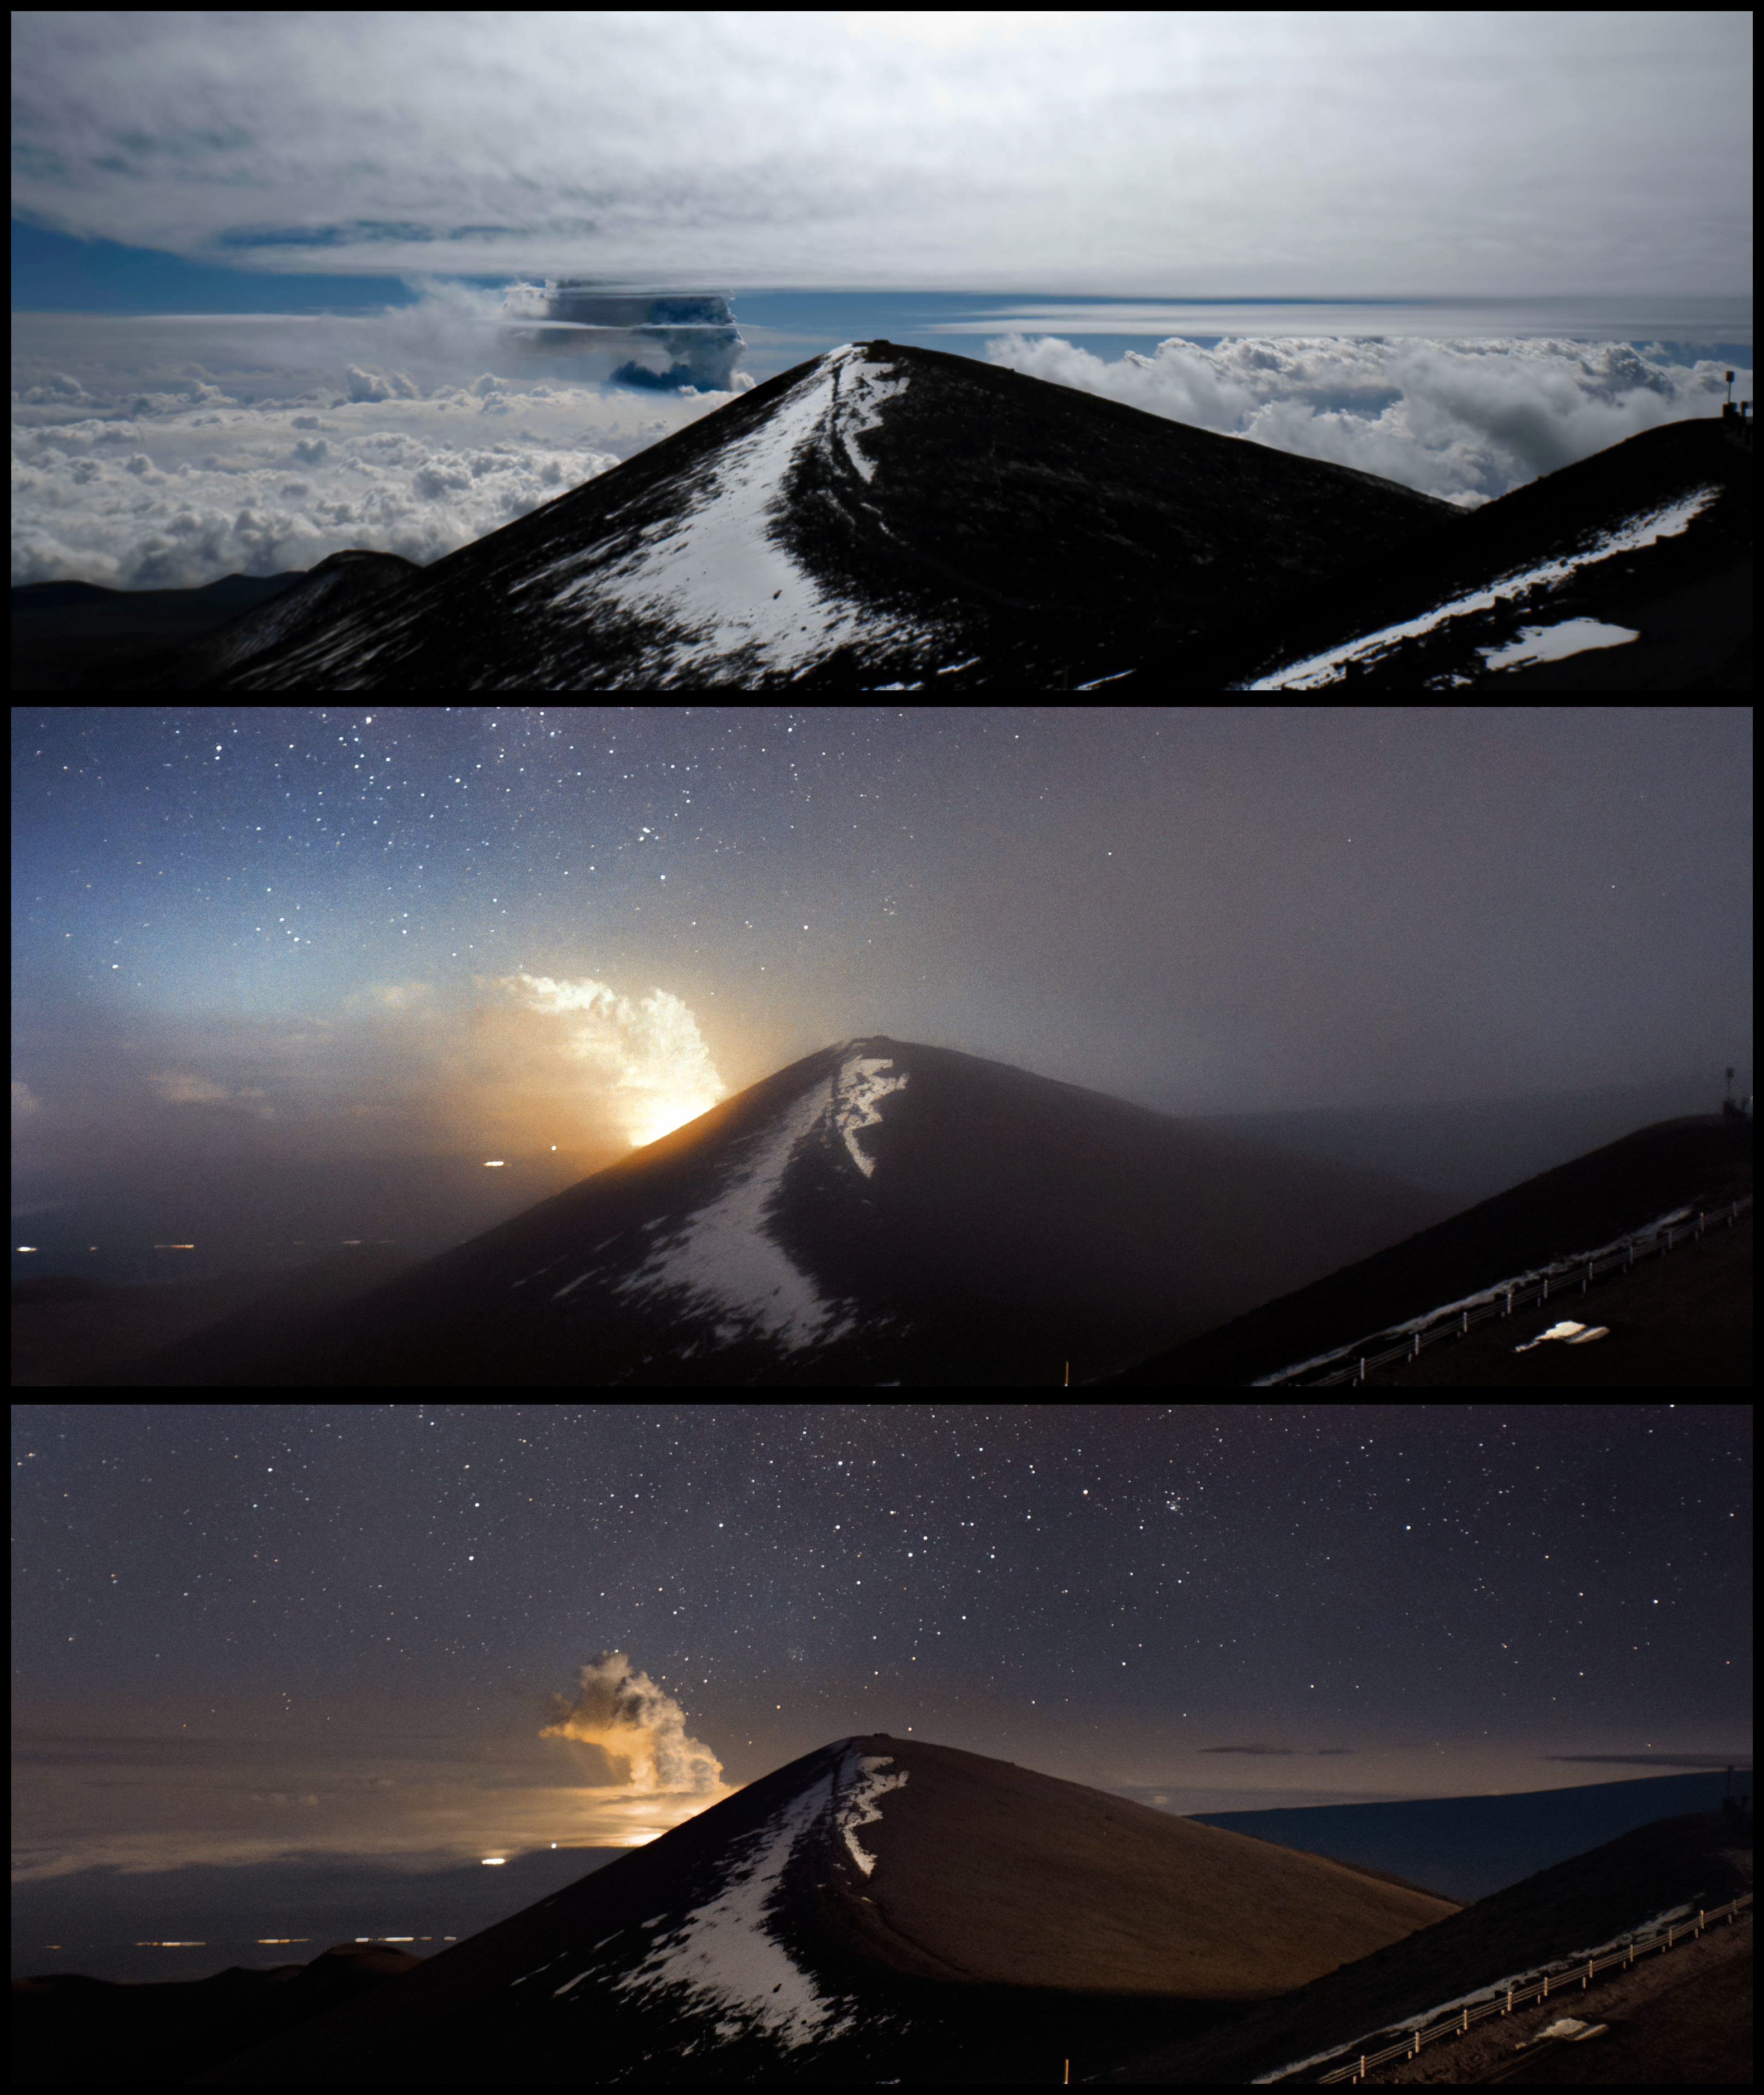

Kīlauea Eruption Captured by Gemini North CloudCam

The eruption of Kīlauea on 24 January 2026 was captured here by one of the Cloudcams of Gemini North, one half of the International Gemini Observatory, in Hawai‘i. The International Gemini Observatory is funded in part by the U.S. National Science Foundation (NSF) and operated by NSF NOIRLab.

This was the 41st episodic eruption of Kīlauea since December 2024. The top image captures a gray plume (center) around 11:30 a.m., about 20 minutes after the first eruption, on the morning of 24 January 2026. The middle image captures the residual heat two hours after the eruption ended, and the bottom image captures the subsequent plume two hours later, with the emergence of the clear night sky. Fine ash, tephra, and Pele’s hair from this particular episode landed as far away as Hilo on the eastern side of the island.

Kīlauea is one of five shield volcanoes that constitute the island of Hawai‘i. Gemini North is located on the summit of Maunakea, the tallest point in Hawai‘i, about 27 miles (50 kilometers) northwest of Kīlauea. Staff at the International Gemini Observatory and other Maunakea Observatories have plans in place to respond to these eruptions and minimize their effects on telescopes. This eruption posed no threat to the Maunakea observatories.

The Gemini North Cloudcams operate 24/7 near the snow-covered summit of Maunakea to track the weather near Gemini North. The cameras have captured previous volcanic activity on the island, including the 2018 eruption of Kīlauea and the 2022 eruption of Mauna Loa.

Credit: International Gemini Observatory/NOIRLab/NSF/AURA/J. Pollard